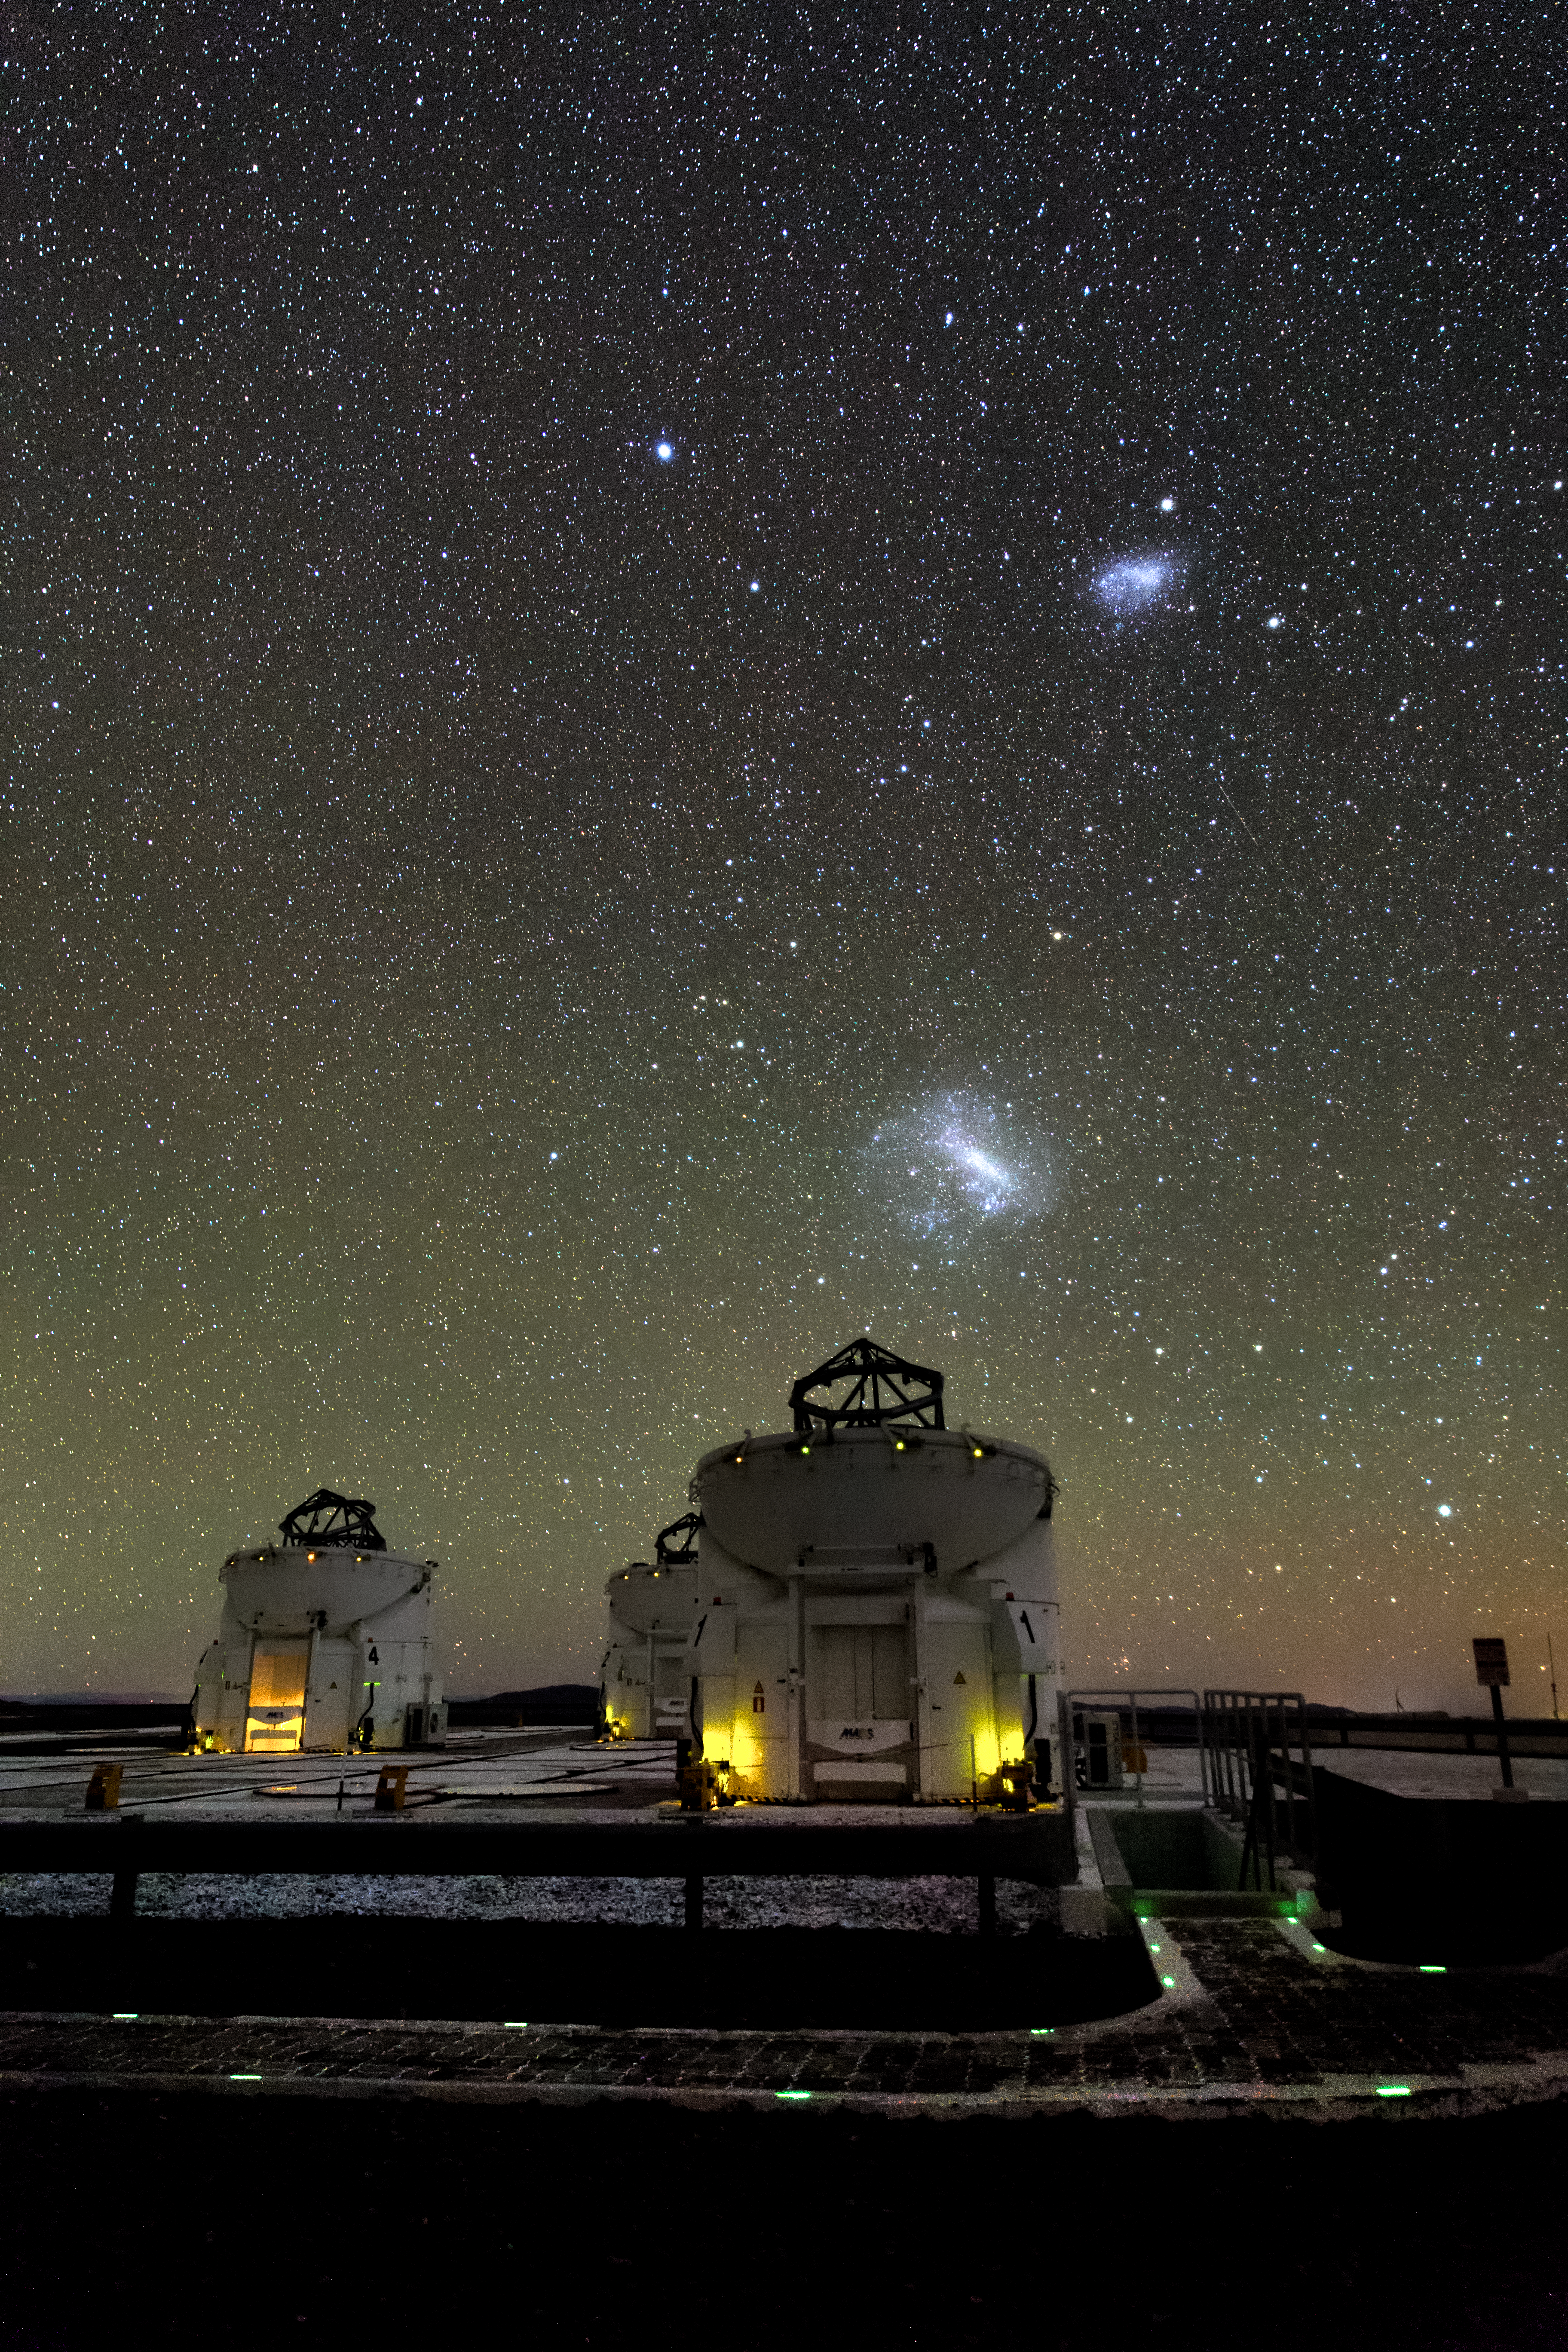

Domes wide open

In the foreground we can see the three of the four movable 1.8-metre Auxiliary Telescopes situated at the ESO-operated Very Large Telescope (VLT), operating with their domes open. The Large and Small Magellanic Cloud galaxies are visible as bright patches in the centre, neighbouring galaxies visible to the naked eye. The VLT is based at the Cerro Paranal site in the Atacama Desert of northern Chile.

Credit: M. Claro/ESO